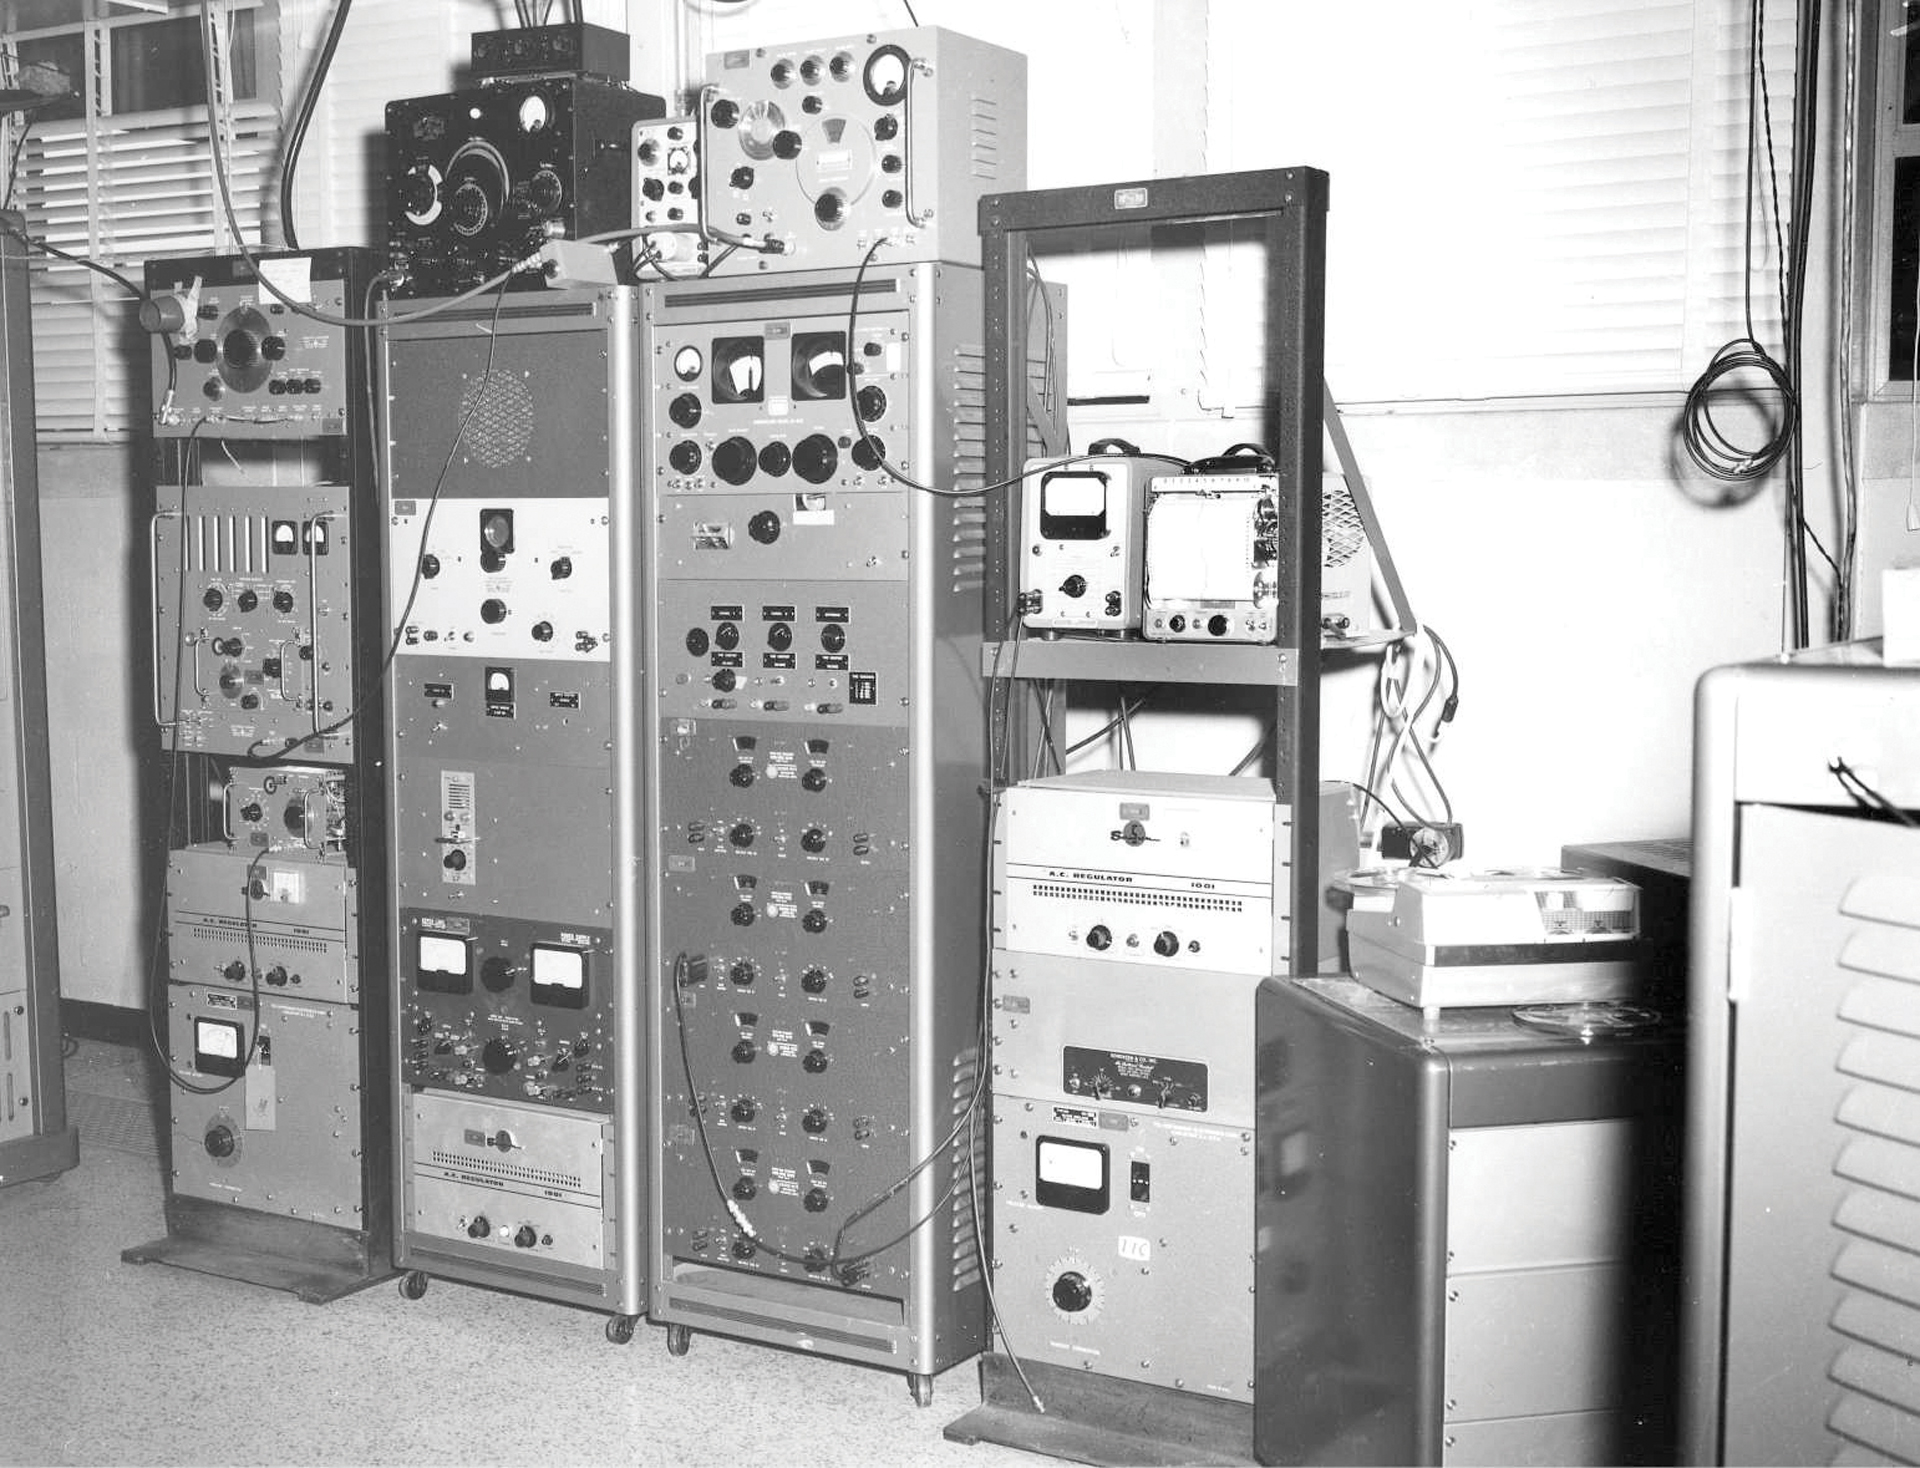

Project Ozma Hardware

Credit: NRAO/AUI/NSF